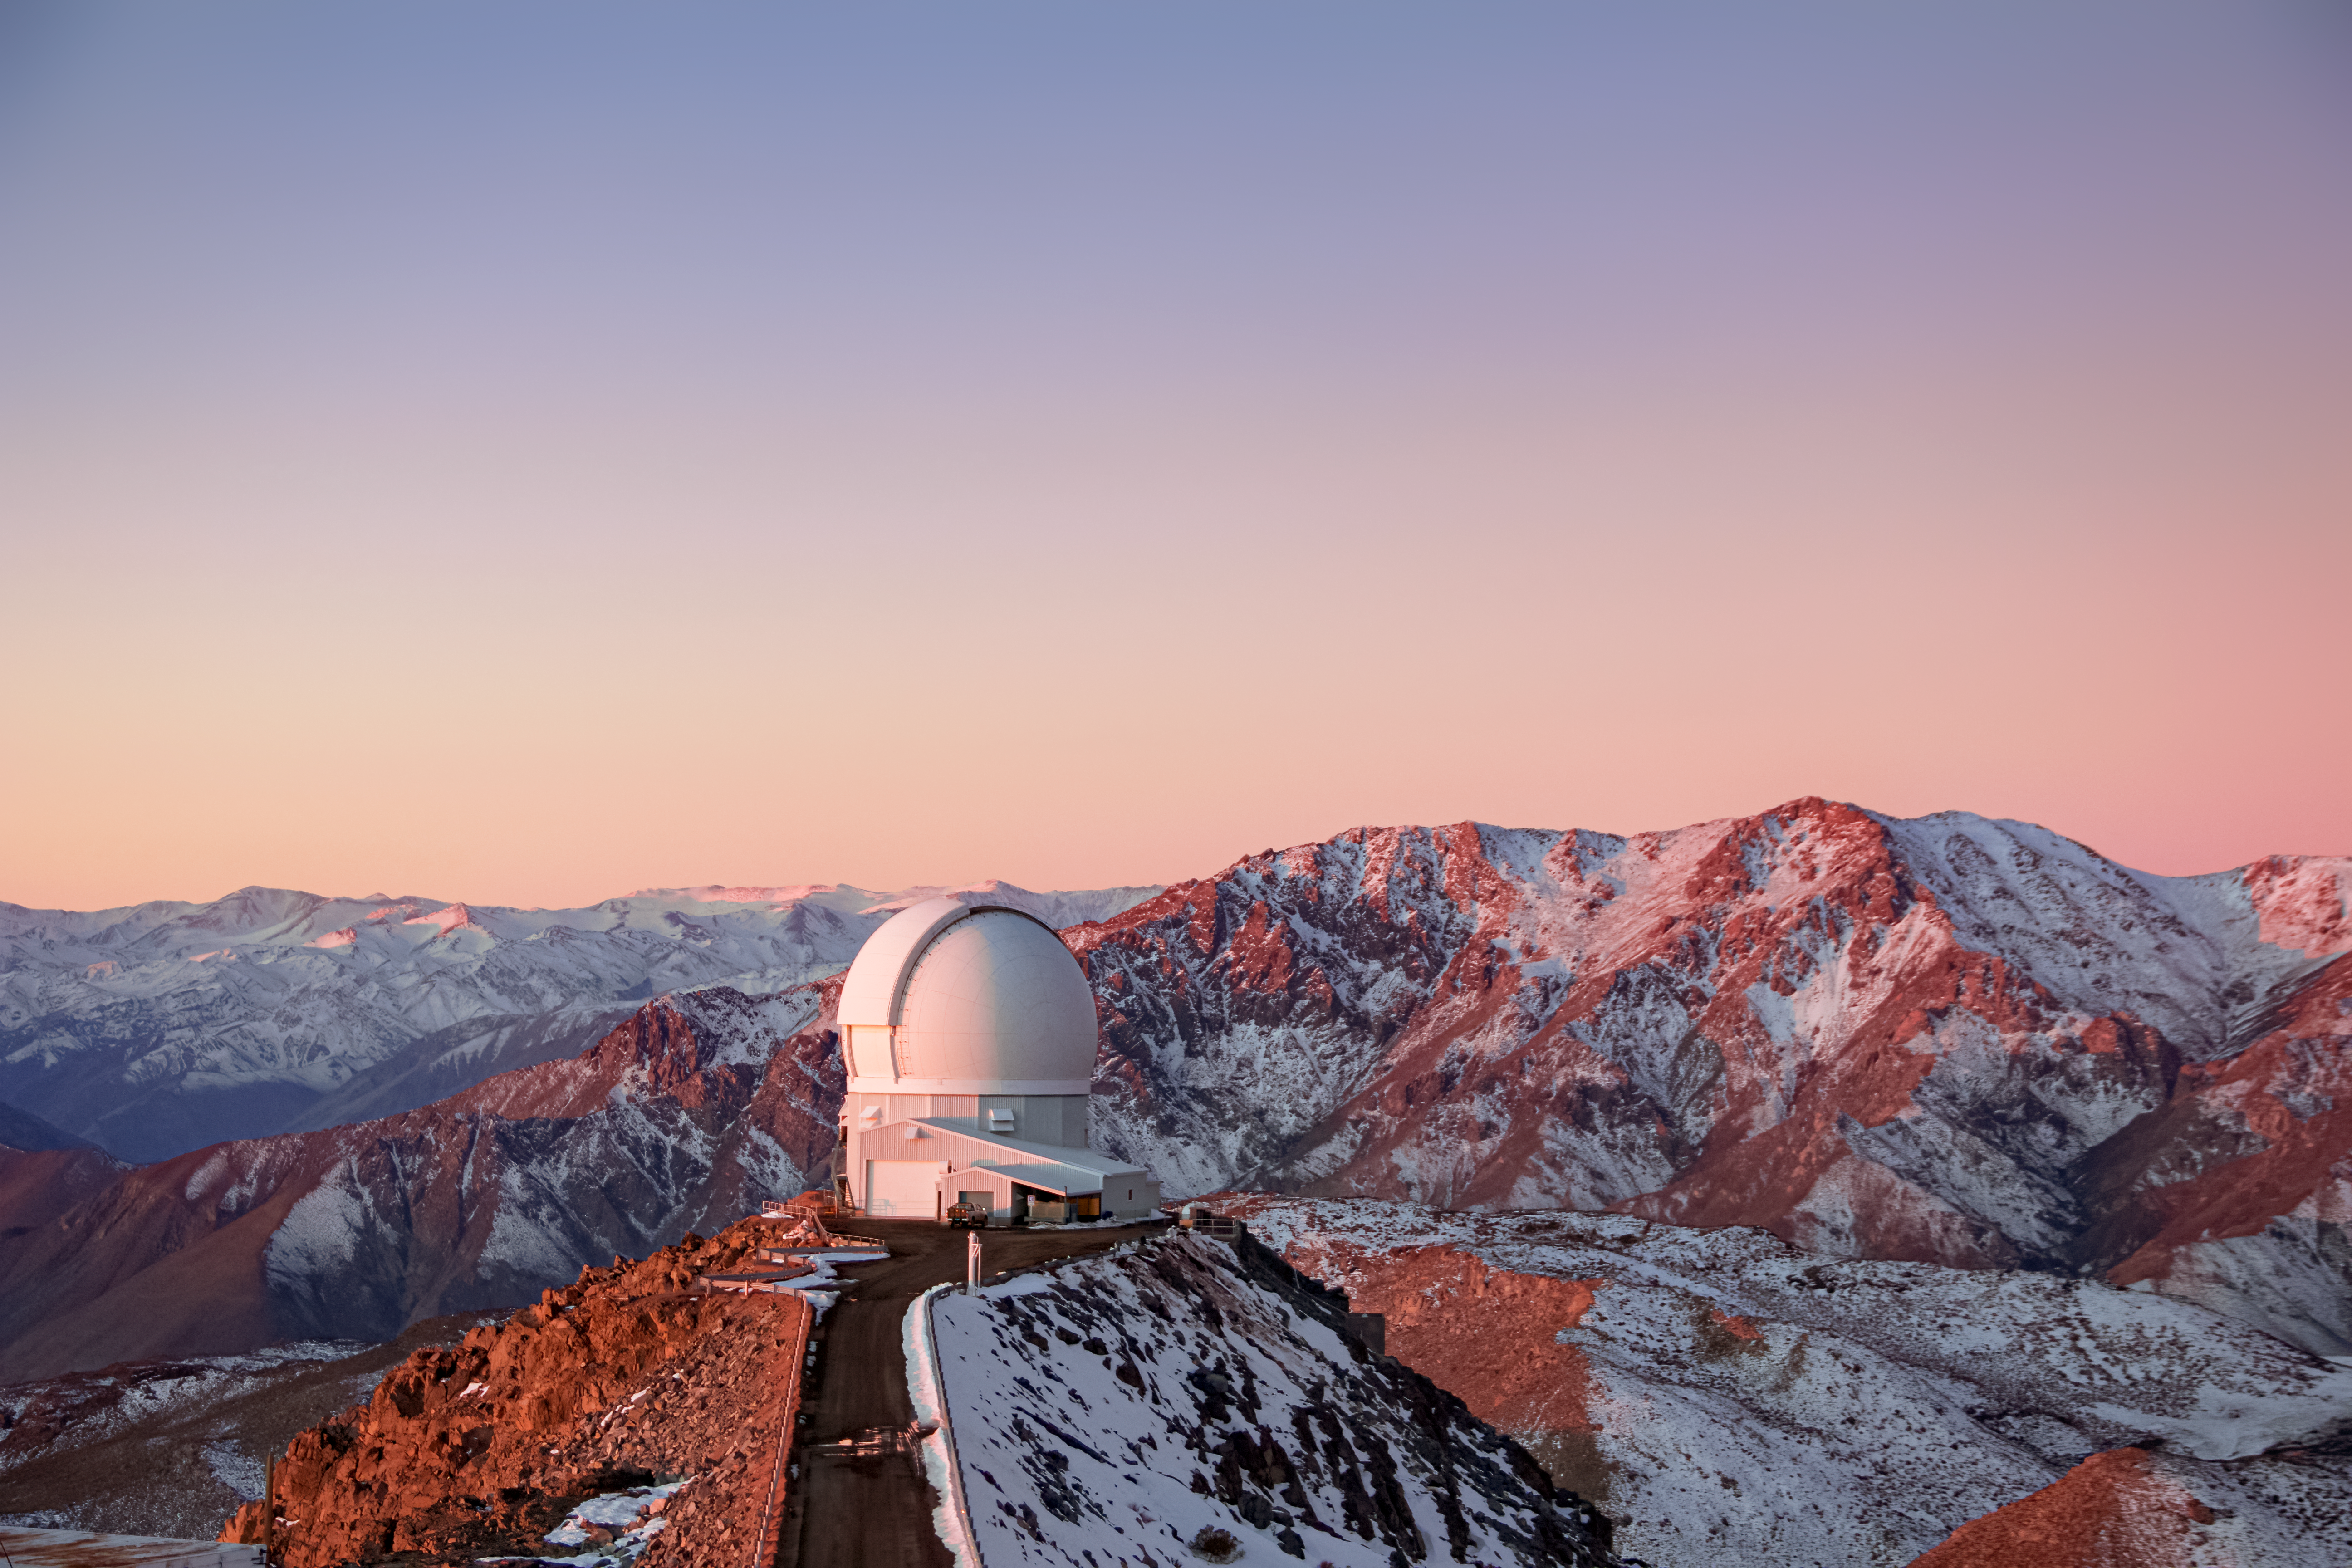

A Snowy SOAR

The SOAR 4.1-meter telescope on Cerro Pachon is shown here at sunset amidst a snowy backdrop.

Credit: NOIRLab/AURA/NSF/J. Fuentes